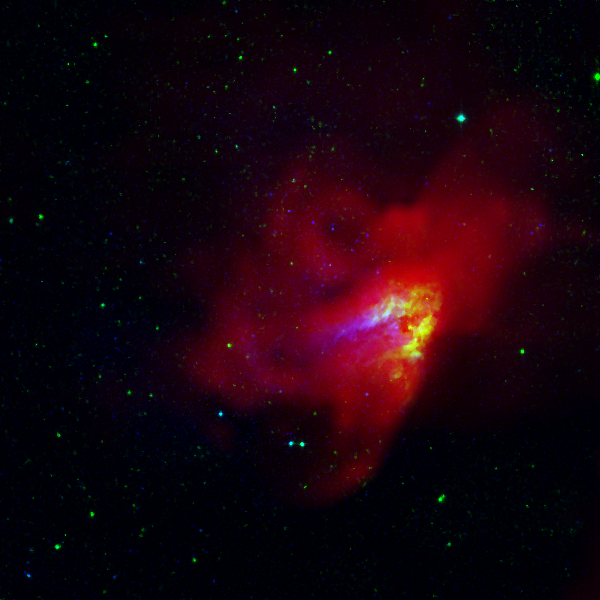

The Omega Nebula

The Omega Nebula (also known as M17, the Swan Nebula, and the Lobster Nebula) lies about 5700 light years away in the constellation of Sagittarius. The nebula is found at the edge of a dark gas cloud in which new stars are being born. Optical light, infrared radiation and radio waves are emitted by the nebula. The infrared radiation (green) is emitted by dust clouds warmed by new stars imbedded in the nebula. The optical light (blue) and radio waves (red) are produced when hot, young stars ionize the gas around them. While much of the optical light is blocked by foreground dust clouds, the radio radiation streams on through, allowing us to see all of the hot gas with the Green Bank Telescope (GBT).

Credit: B. Saxton, NRAO/AUI/NSF